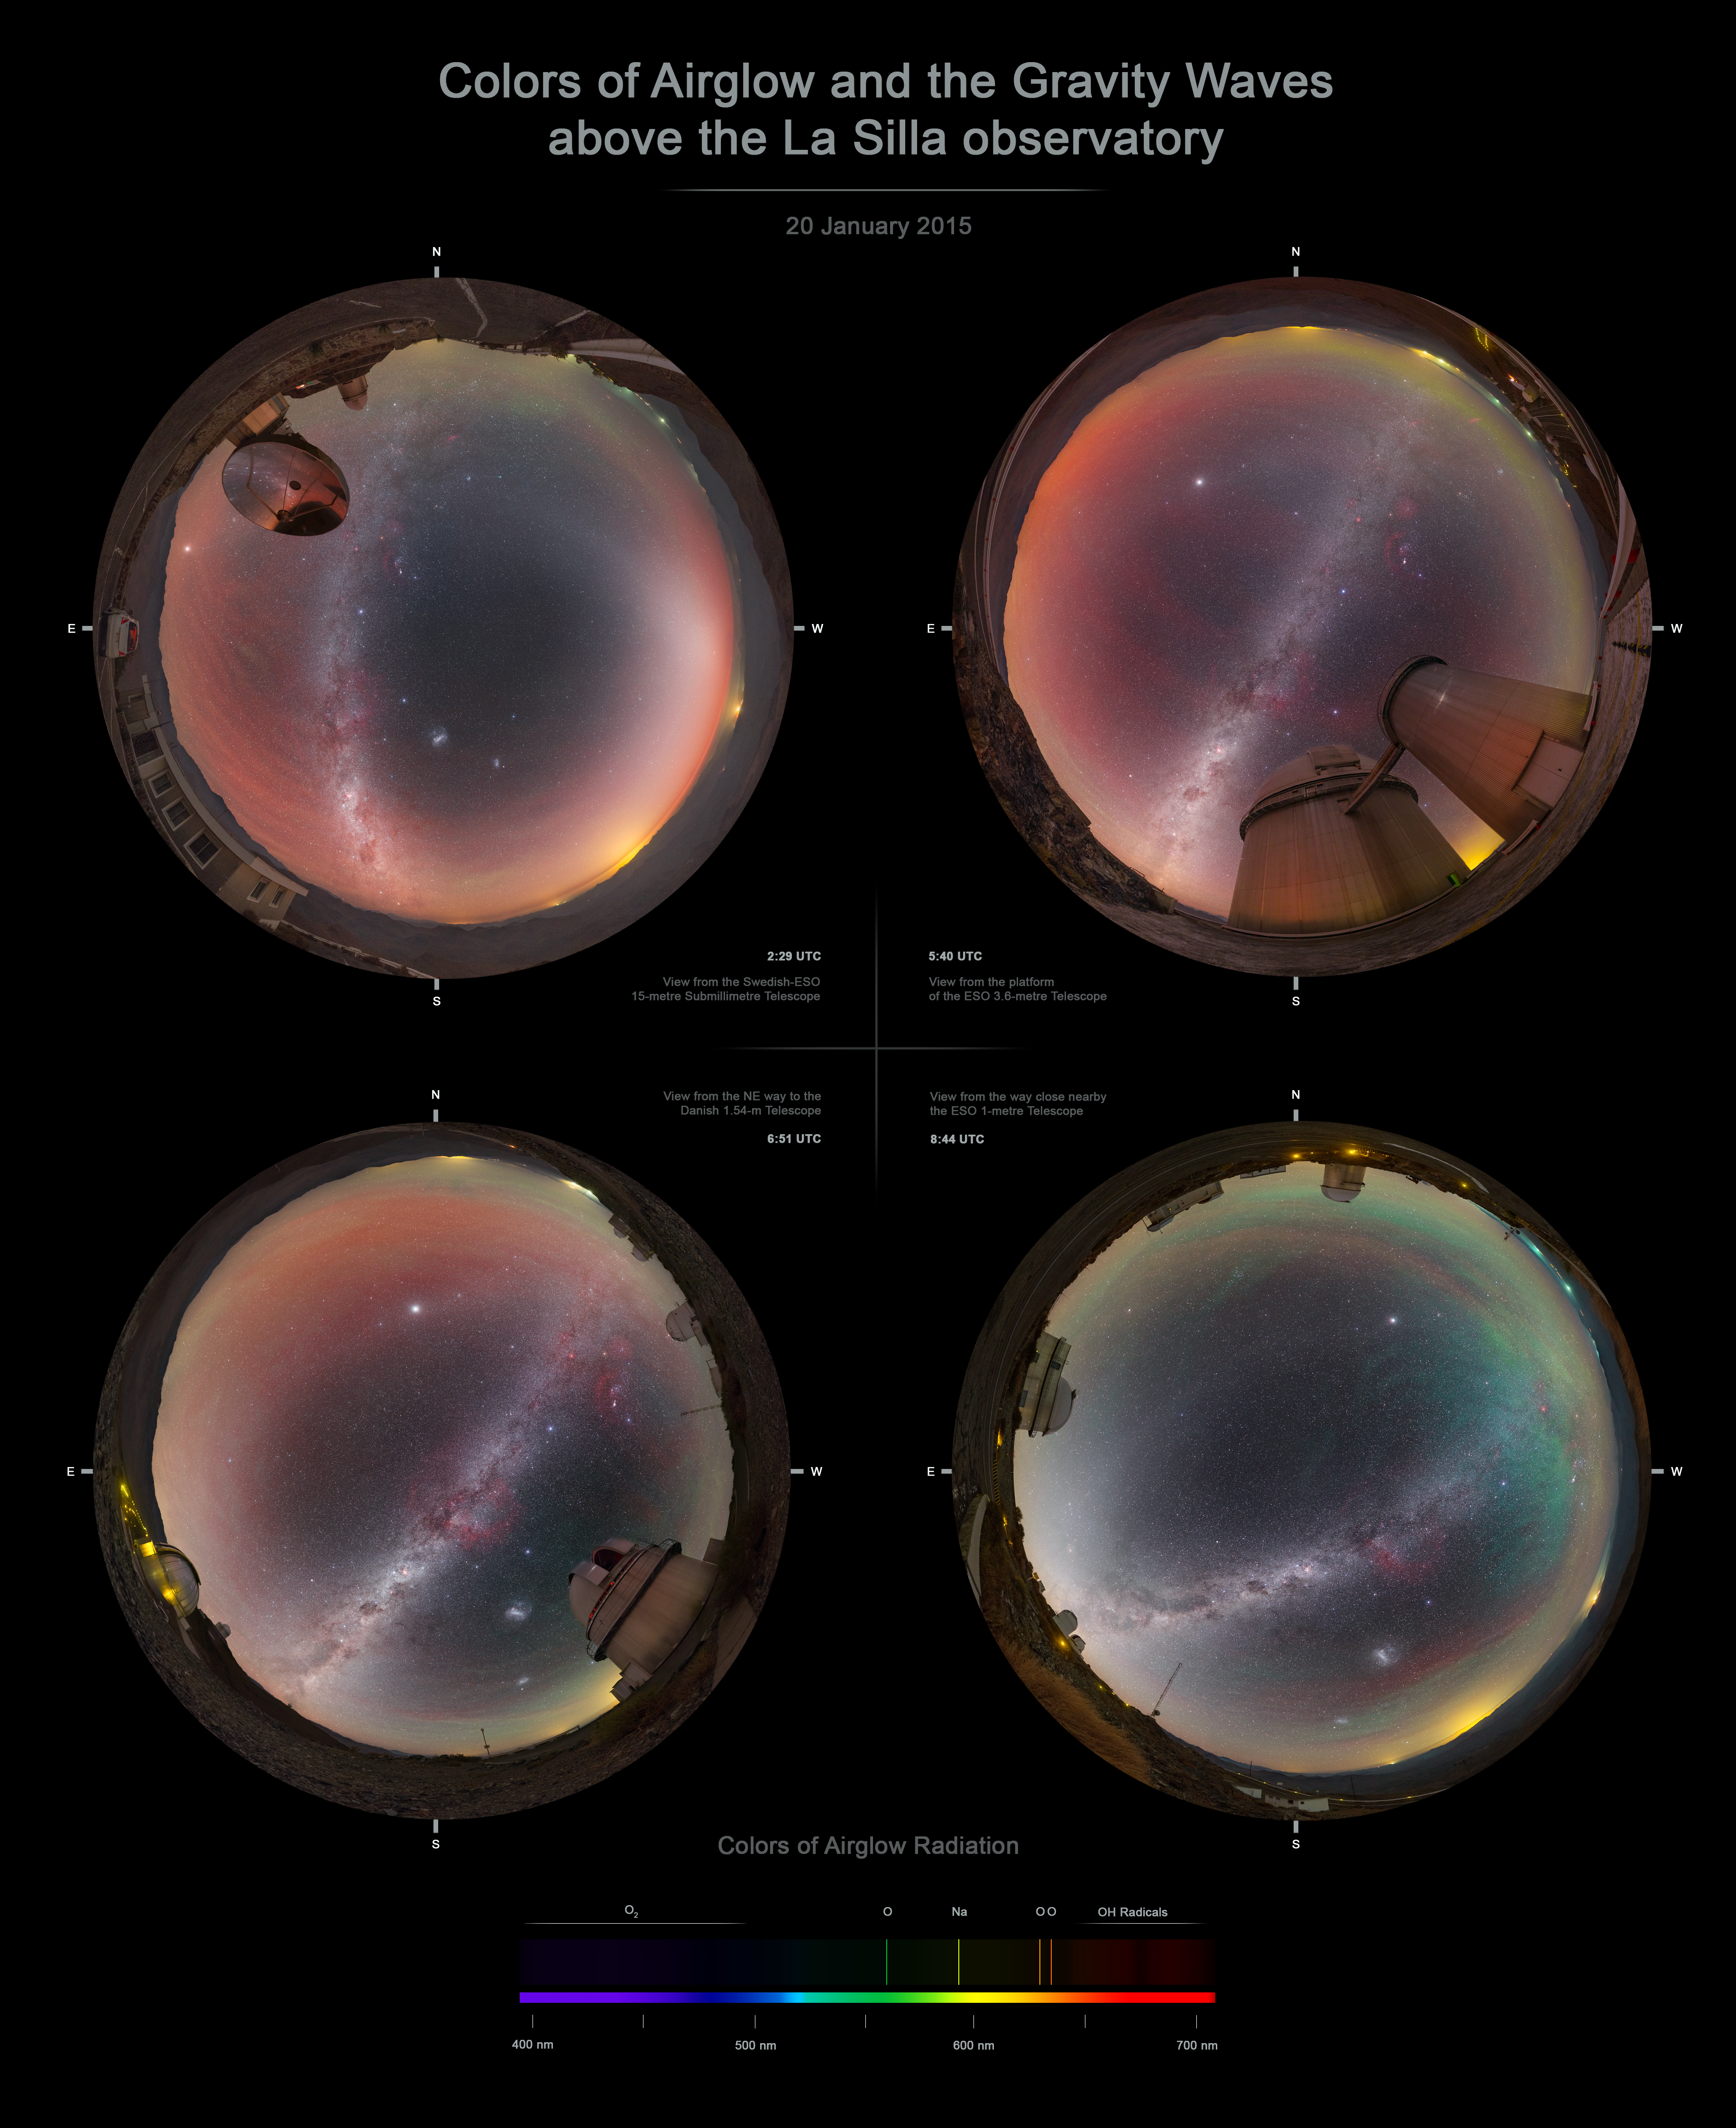

Airglow infographic

Infographic detailing the causes of different colours of airglow, observed over a single night at ESO's La Silla Observatory in northern Chile.

Credit: P. Horálek/ESO